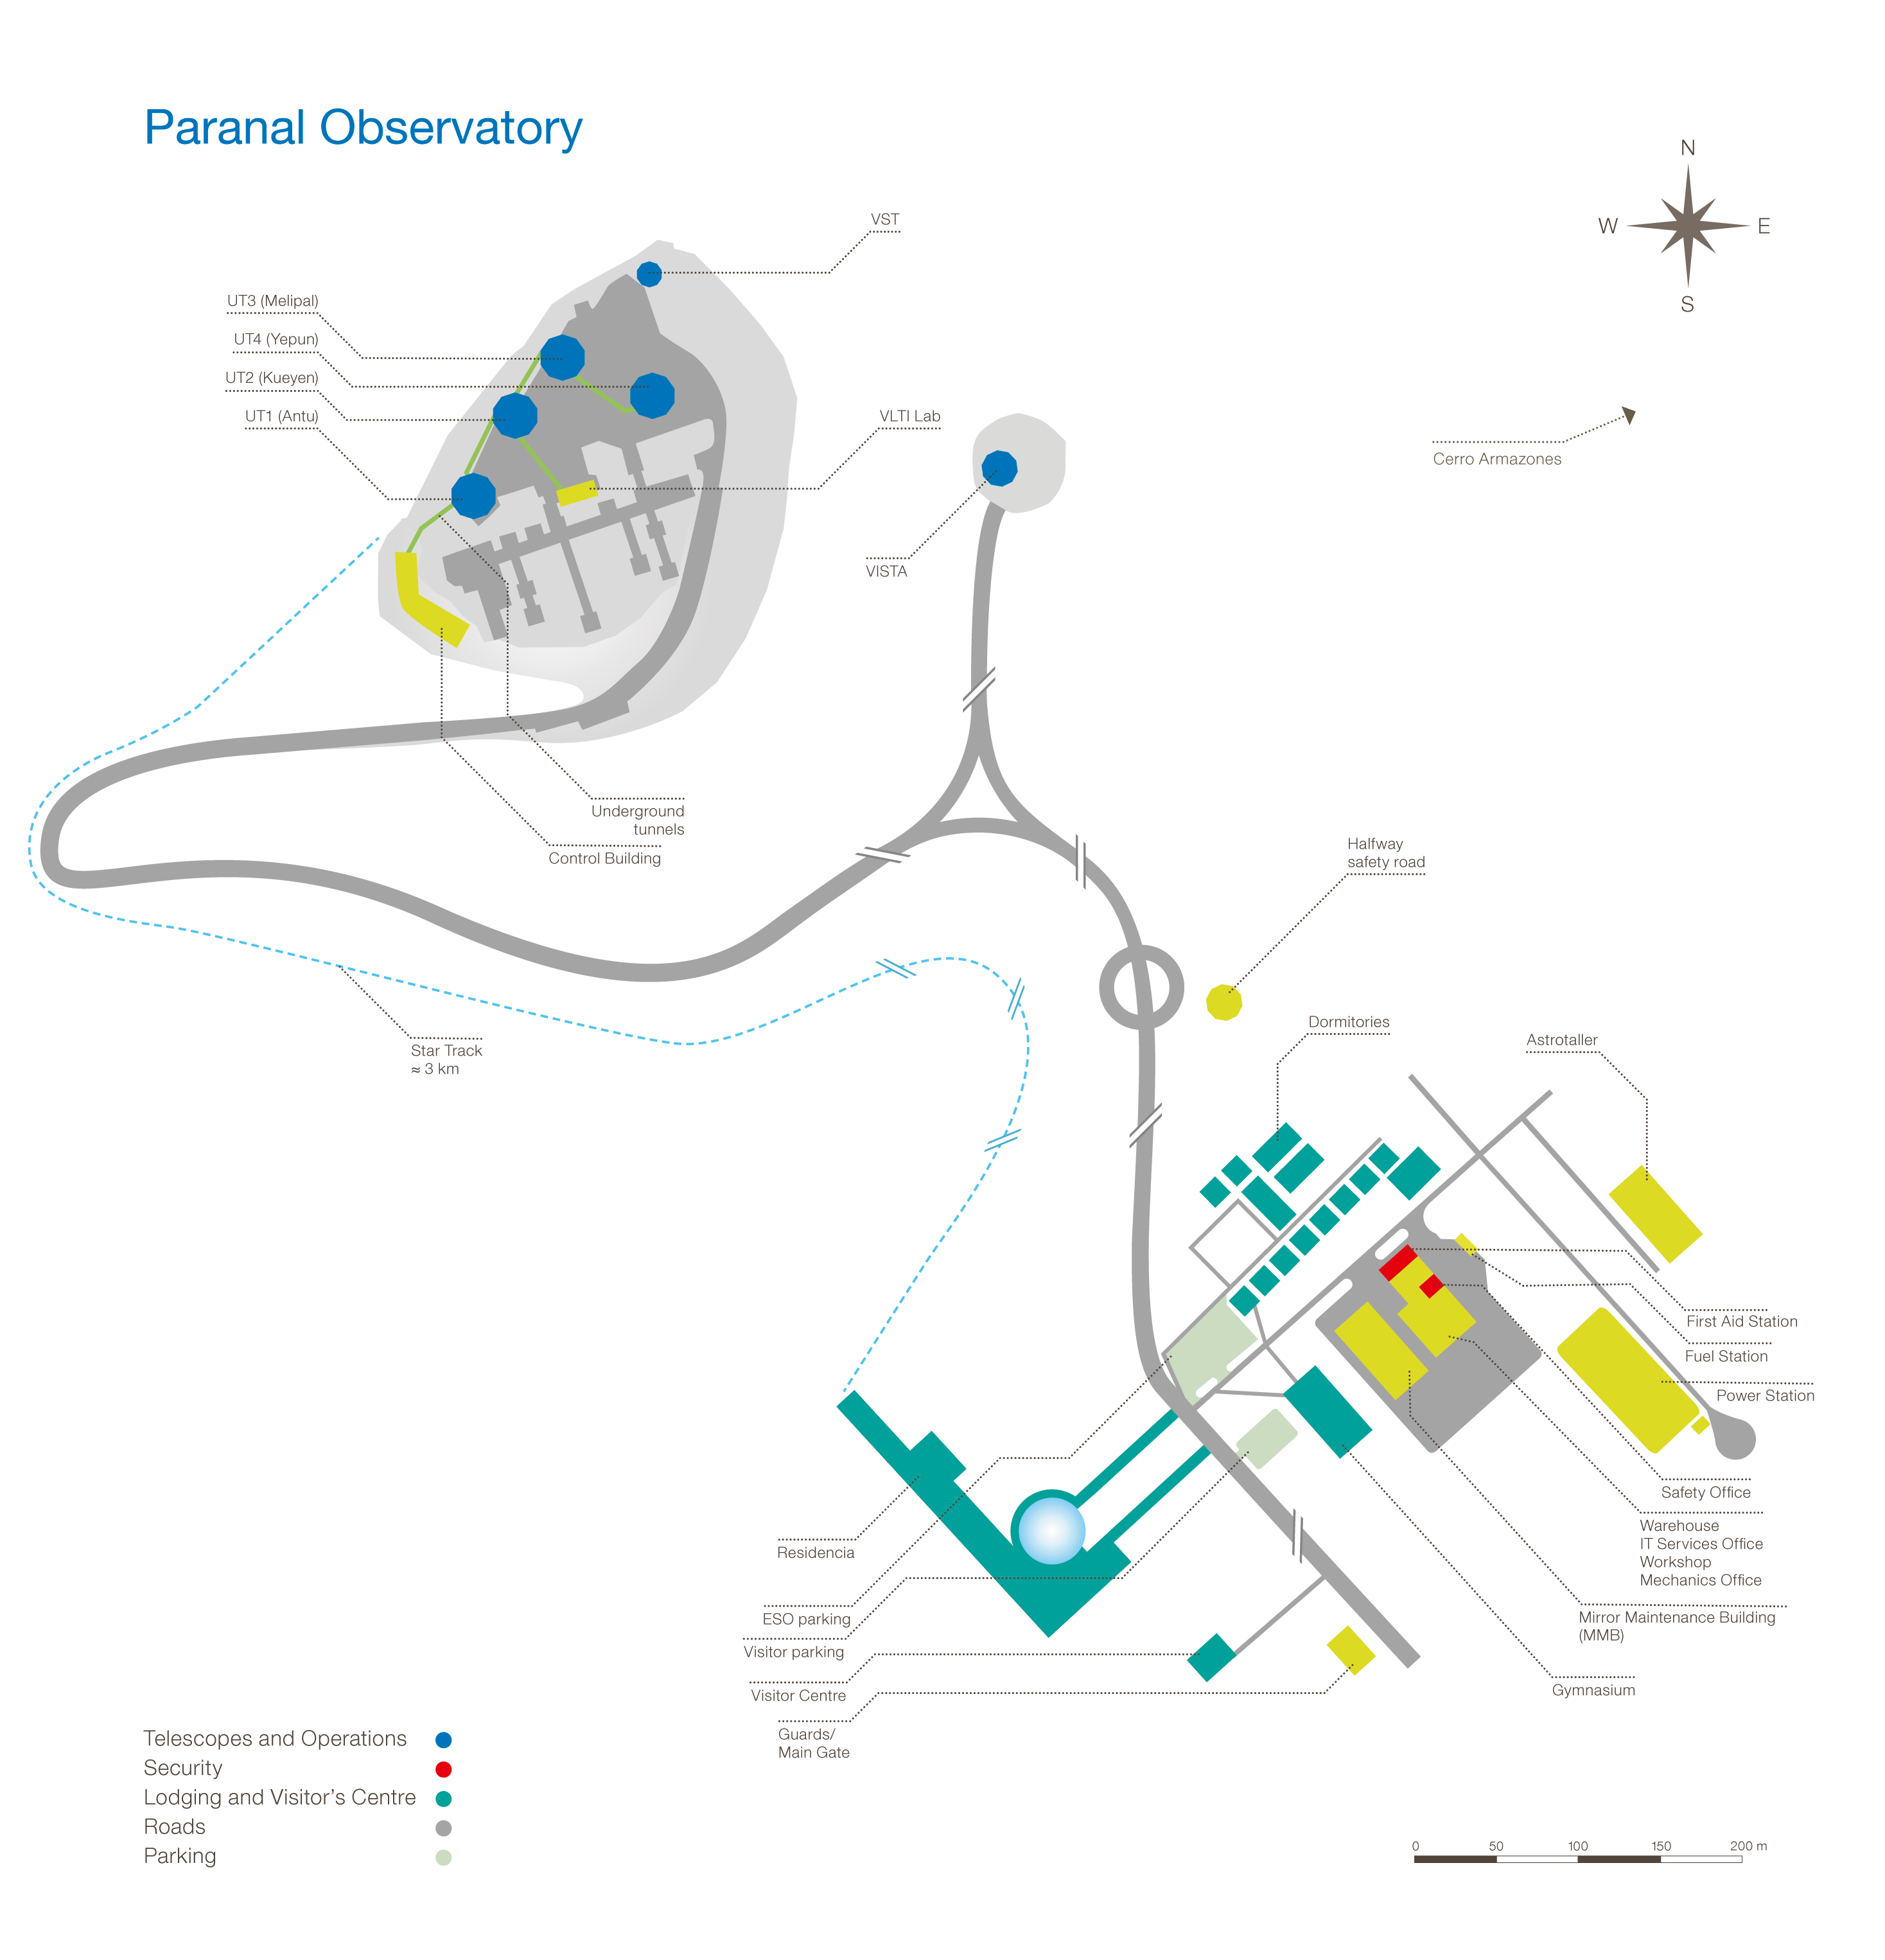

Paranal Observatory

Map of Paranal Observatory

Credit: ESO